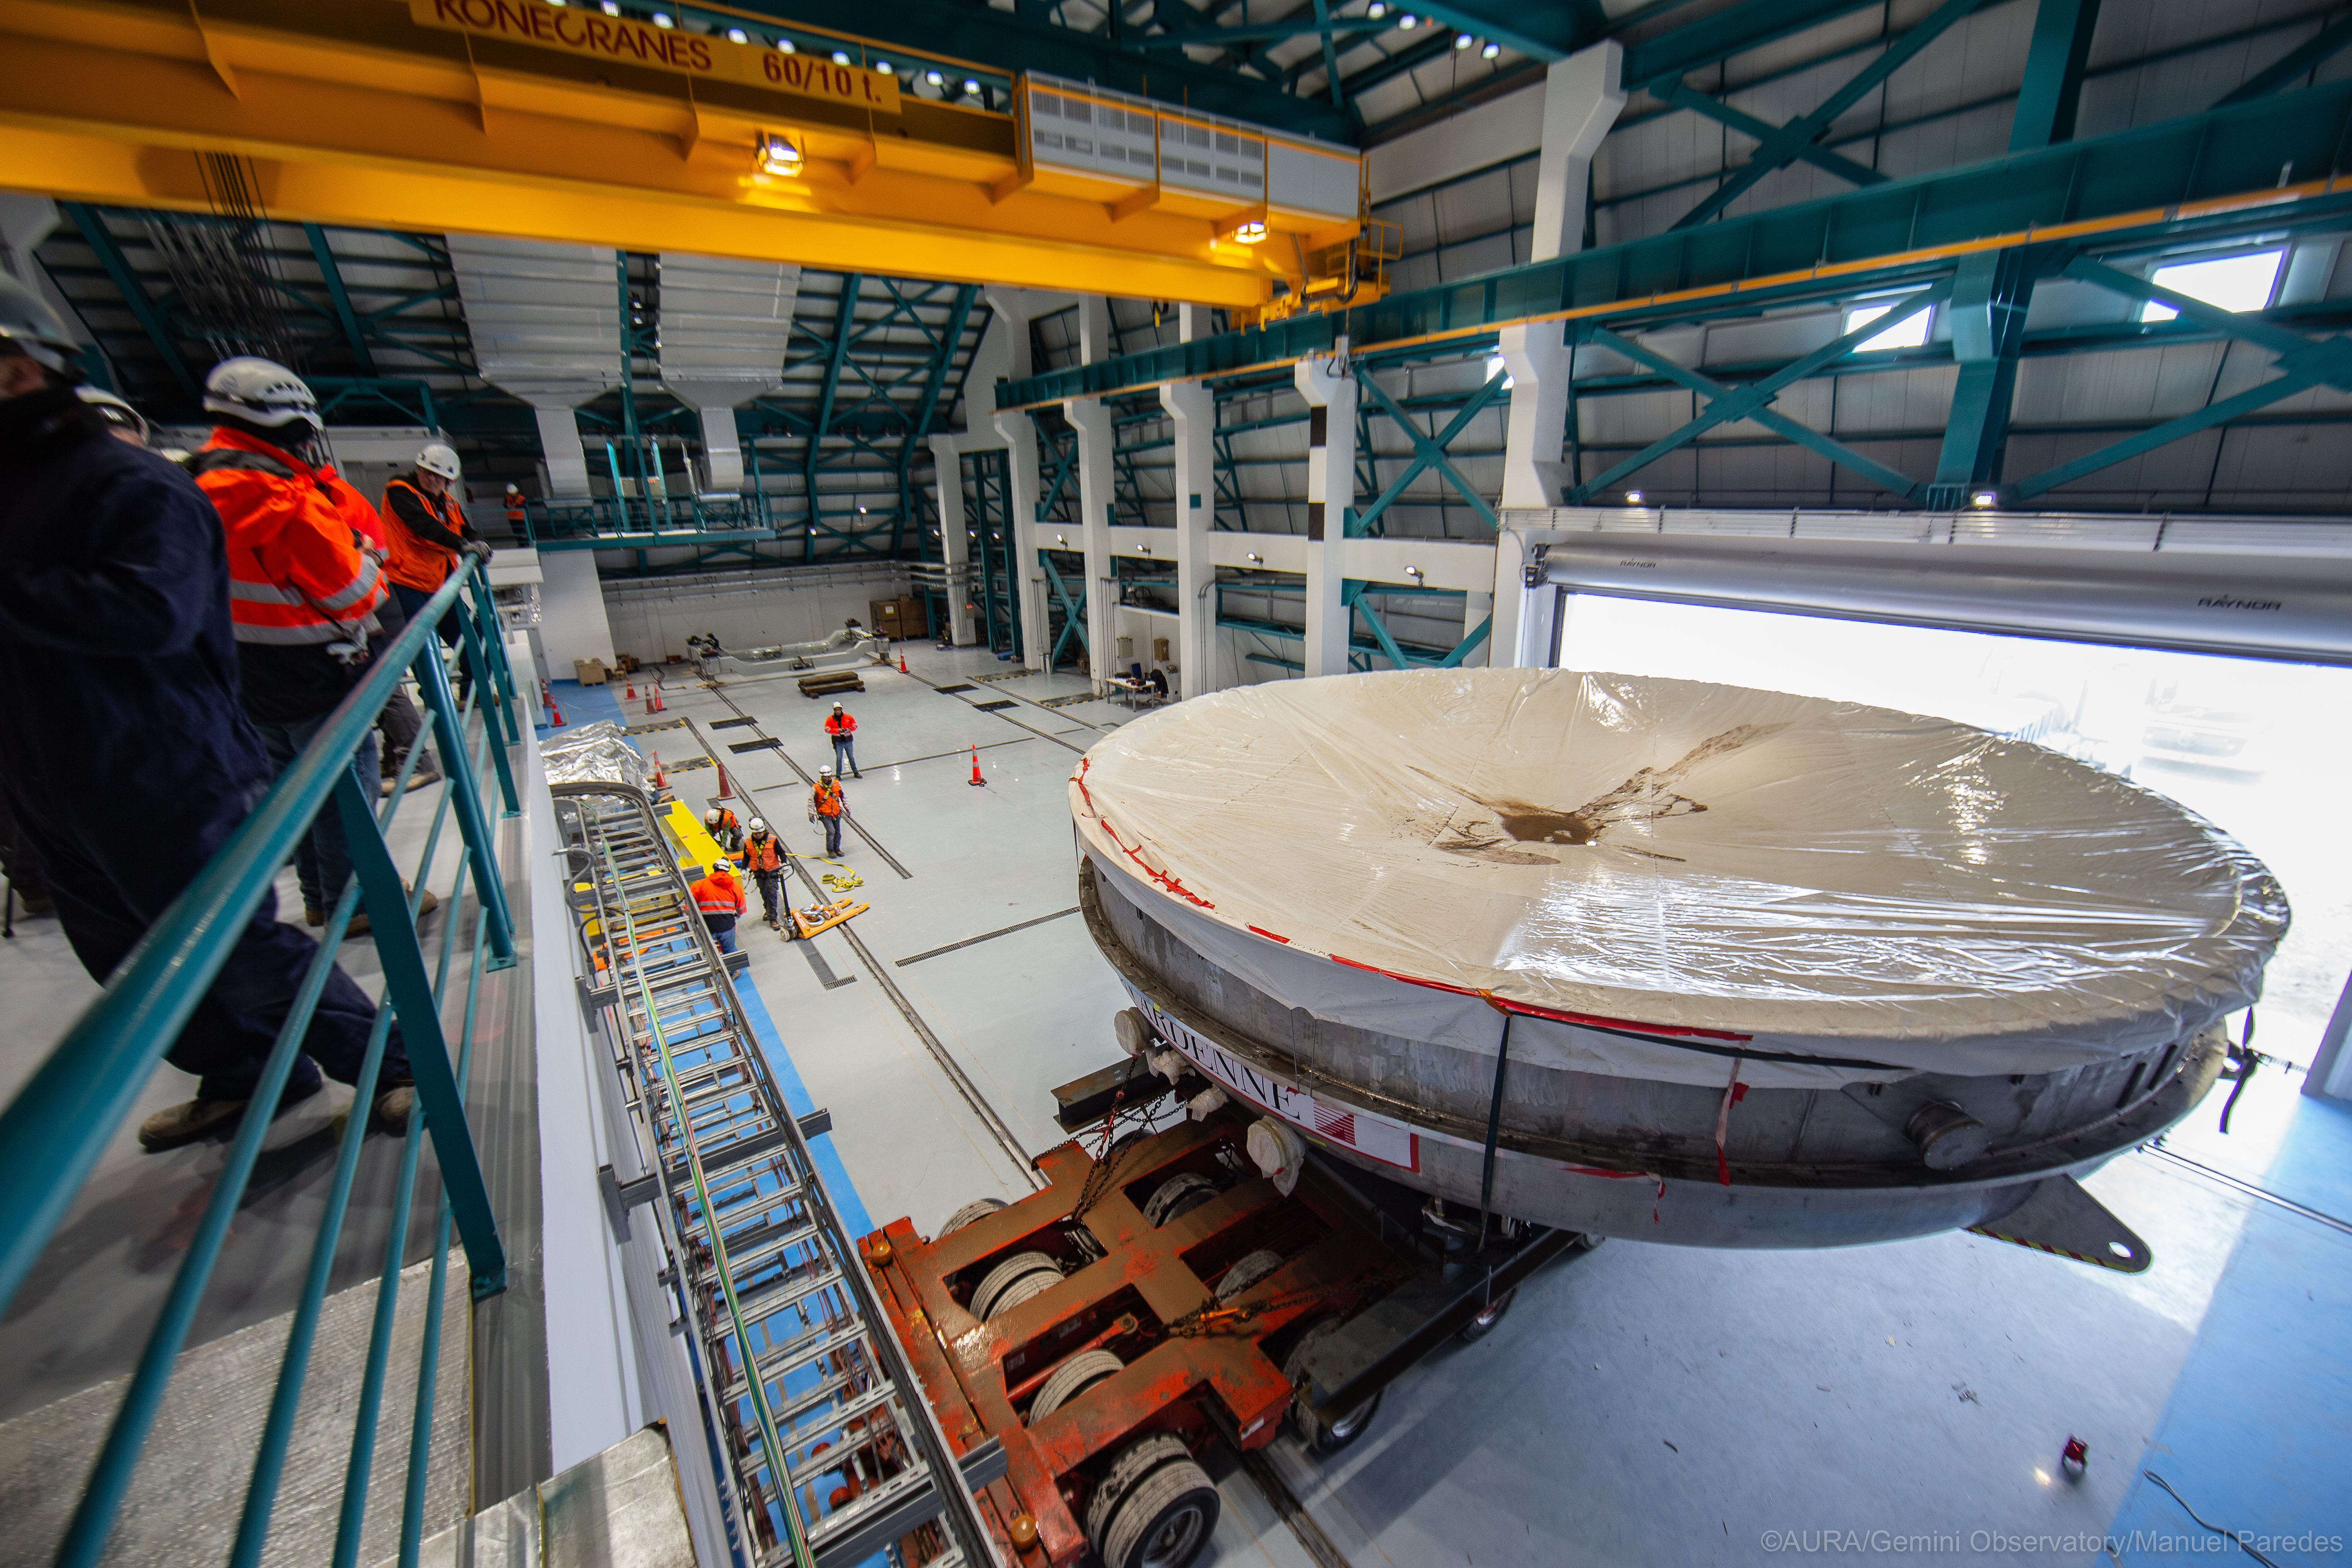

LSST Coating Chamber Arrival

November 11, 2018 - The Coating Chamber for the Large Synoptic Survey Telescope (LSST) arrived on the summit of Cerro Pachón, safely completing a 15 week journey from Deggendorf, Germany, where it was constructed. The 128-ton Coating Chamber is the largest single piece of equipment to arrive at the LSST observatory site to date, and will soon be joined by the Telescope Mount Assembly (TMA), from Spain, and the 8.4-meter Primary/Tertiary (M1M3) Mirror, from the United States, which are expected to arrive in 2019.

Credit: Manuel Paredes/AURA/Gemini/NSF